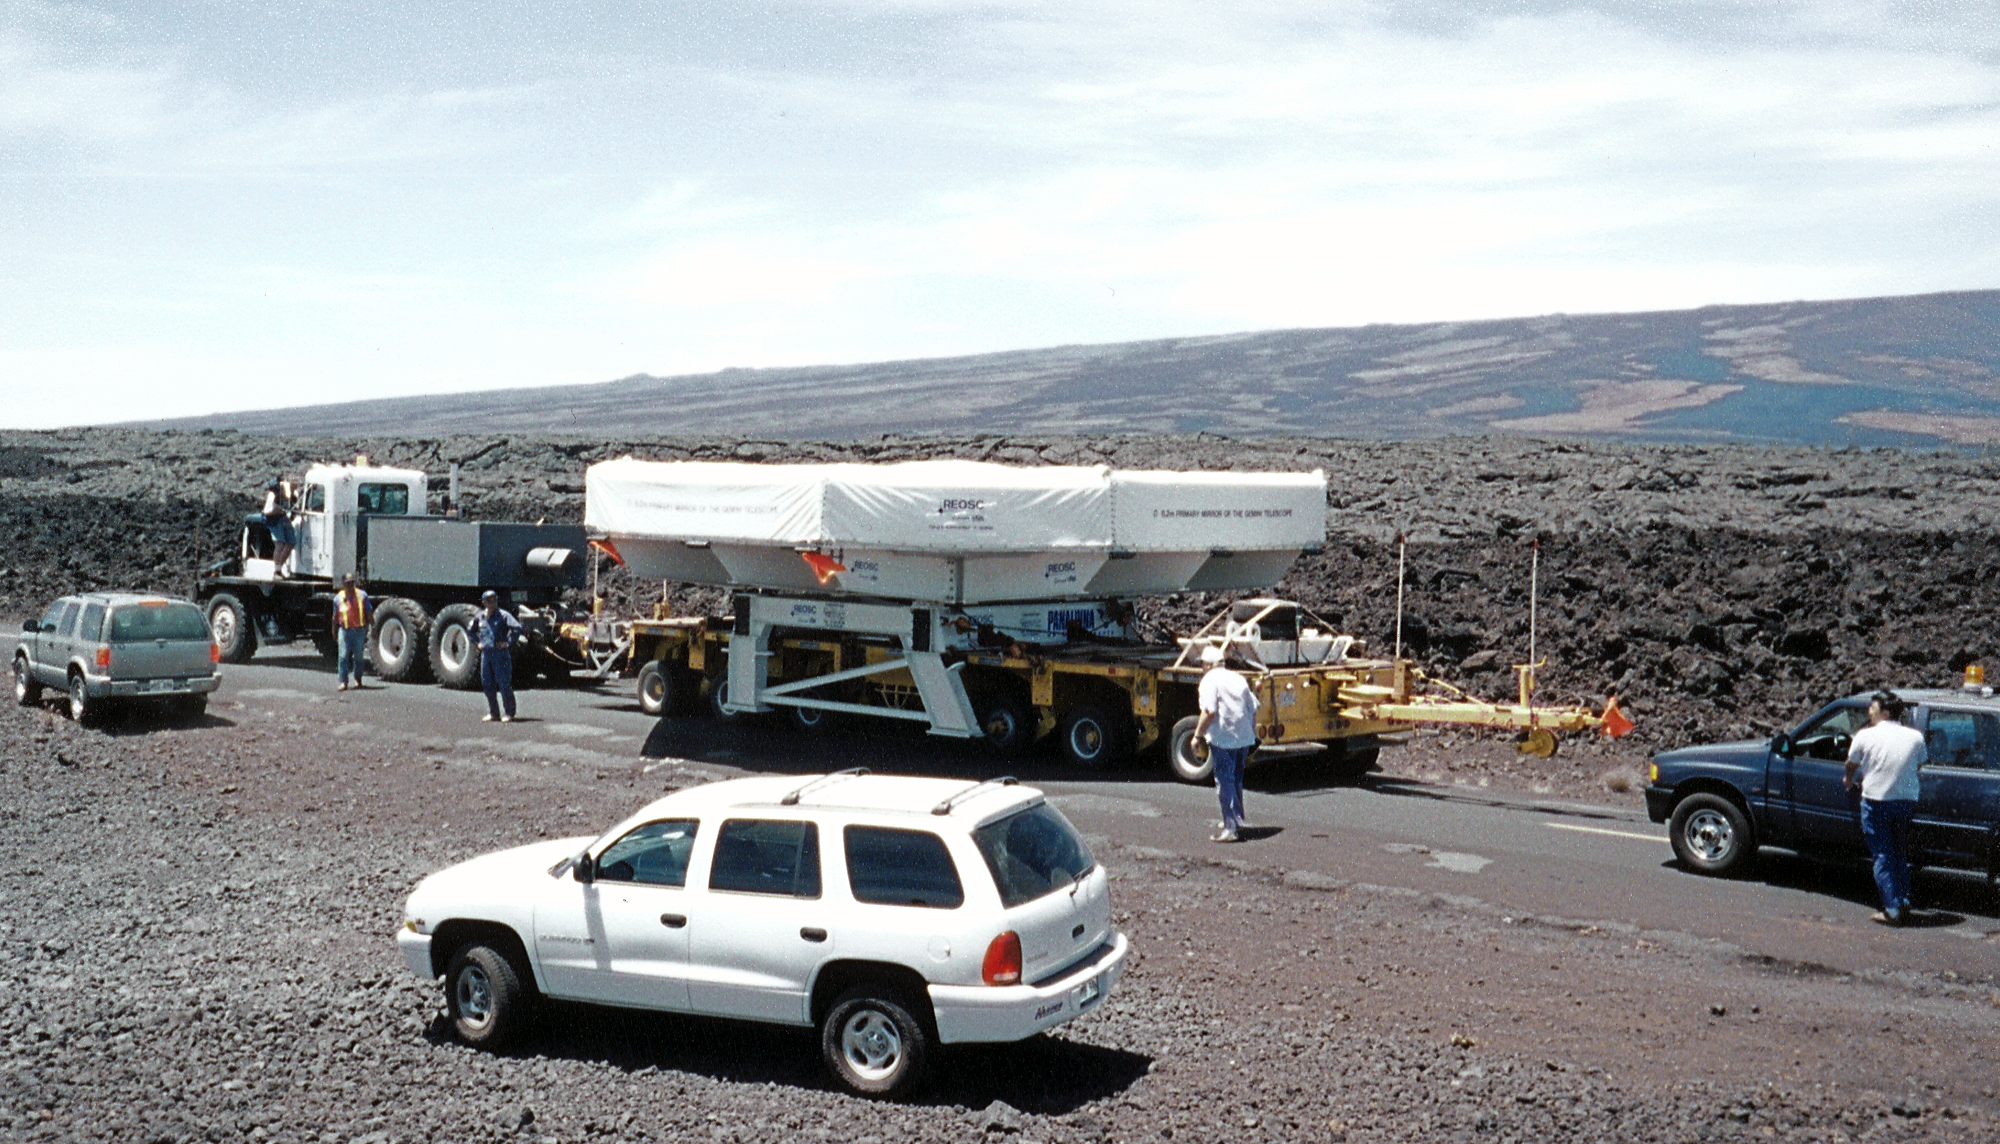

Gemini North, Mauna Kea

A side view of the convoy, stopped on the saddle road. June 27th 1998.

Credit: NOIRLab/NSF/AURA